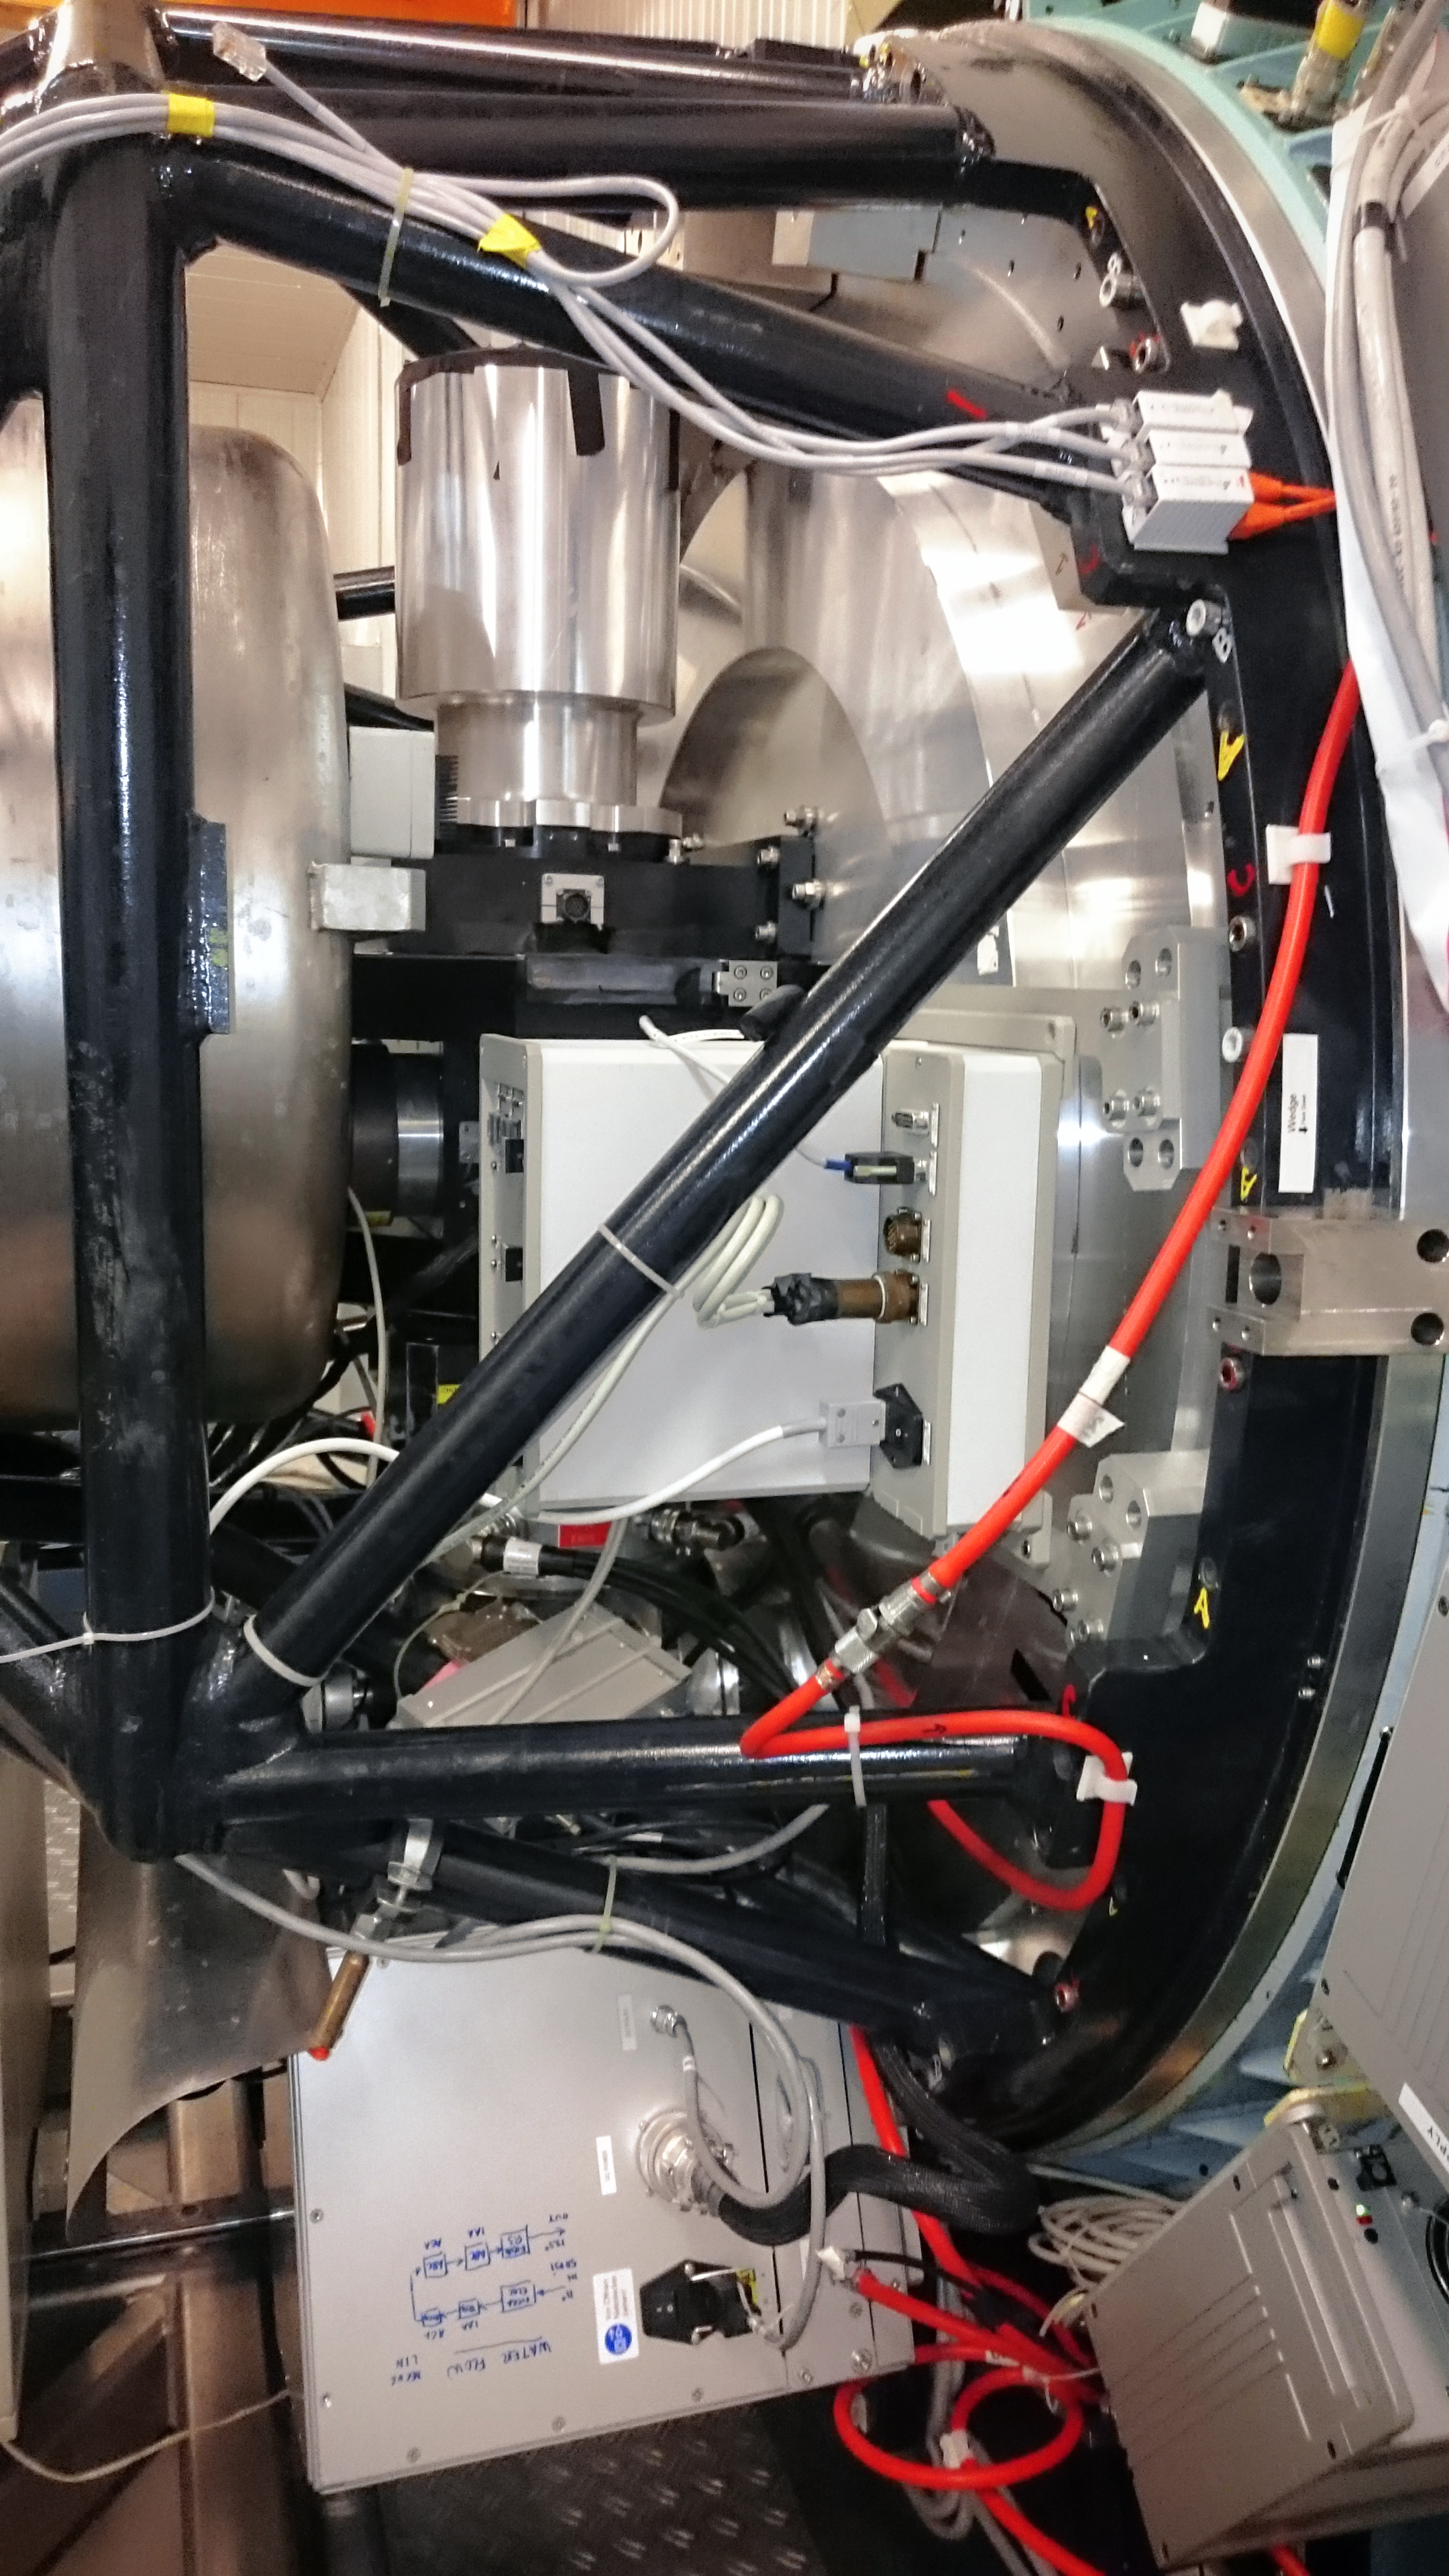

Second SUperb Seeing Instrument

The second SUperb Seeing Instrument, SUSI2, replaced SUSI as a sensitive, high-resolution CCD camera on ESO's New Technology Telescope in La Silla. SUSI, and then SUSI2, were developed to take advantage of superb atmospheric conditions to study a variety of astronomical objects with high spatial resolutions.

Credit: P. Sinclaire/ESO